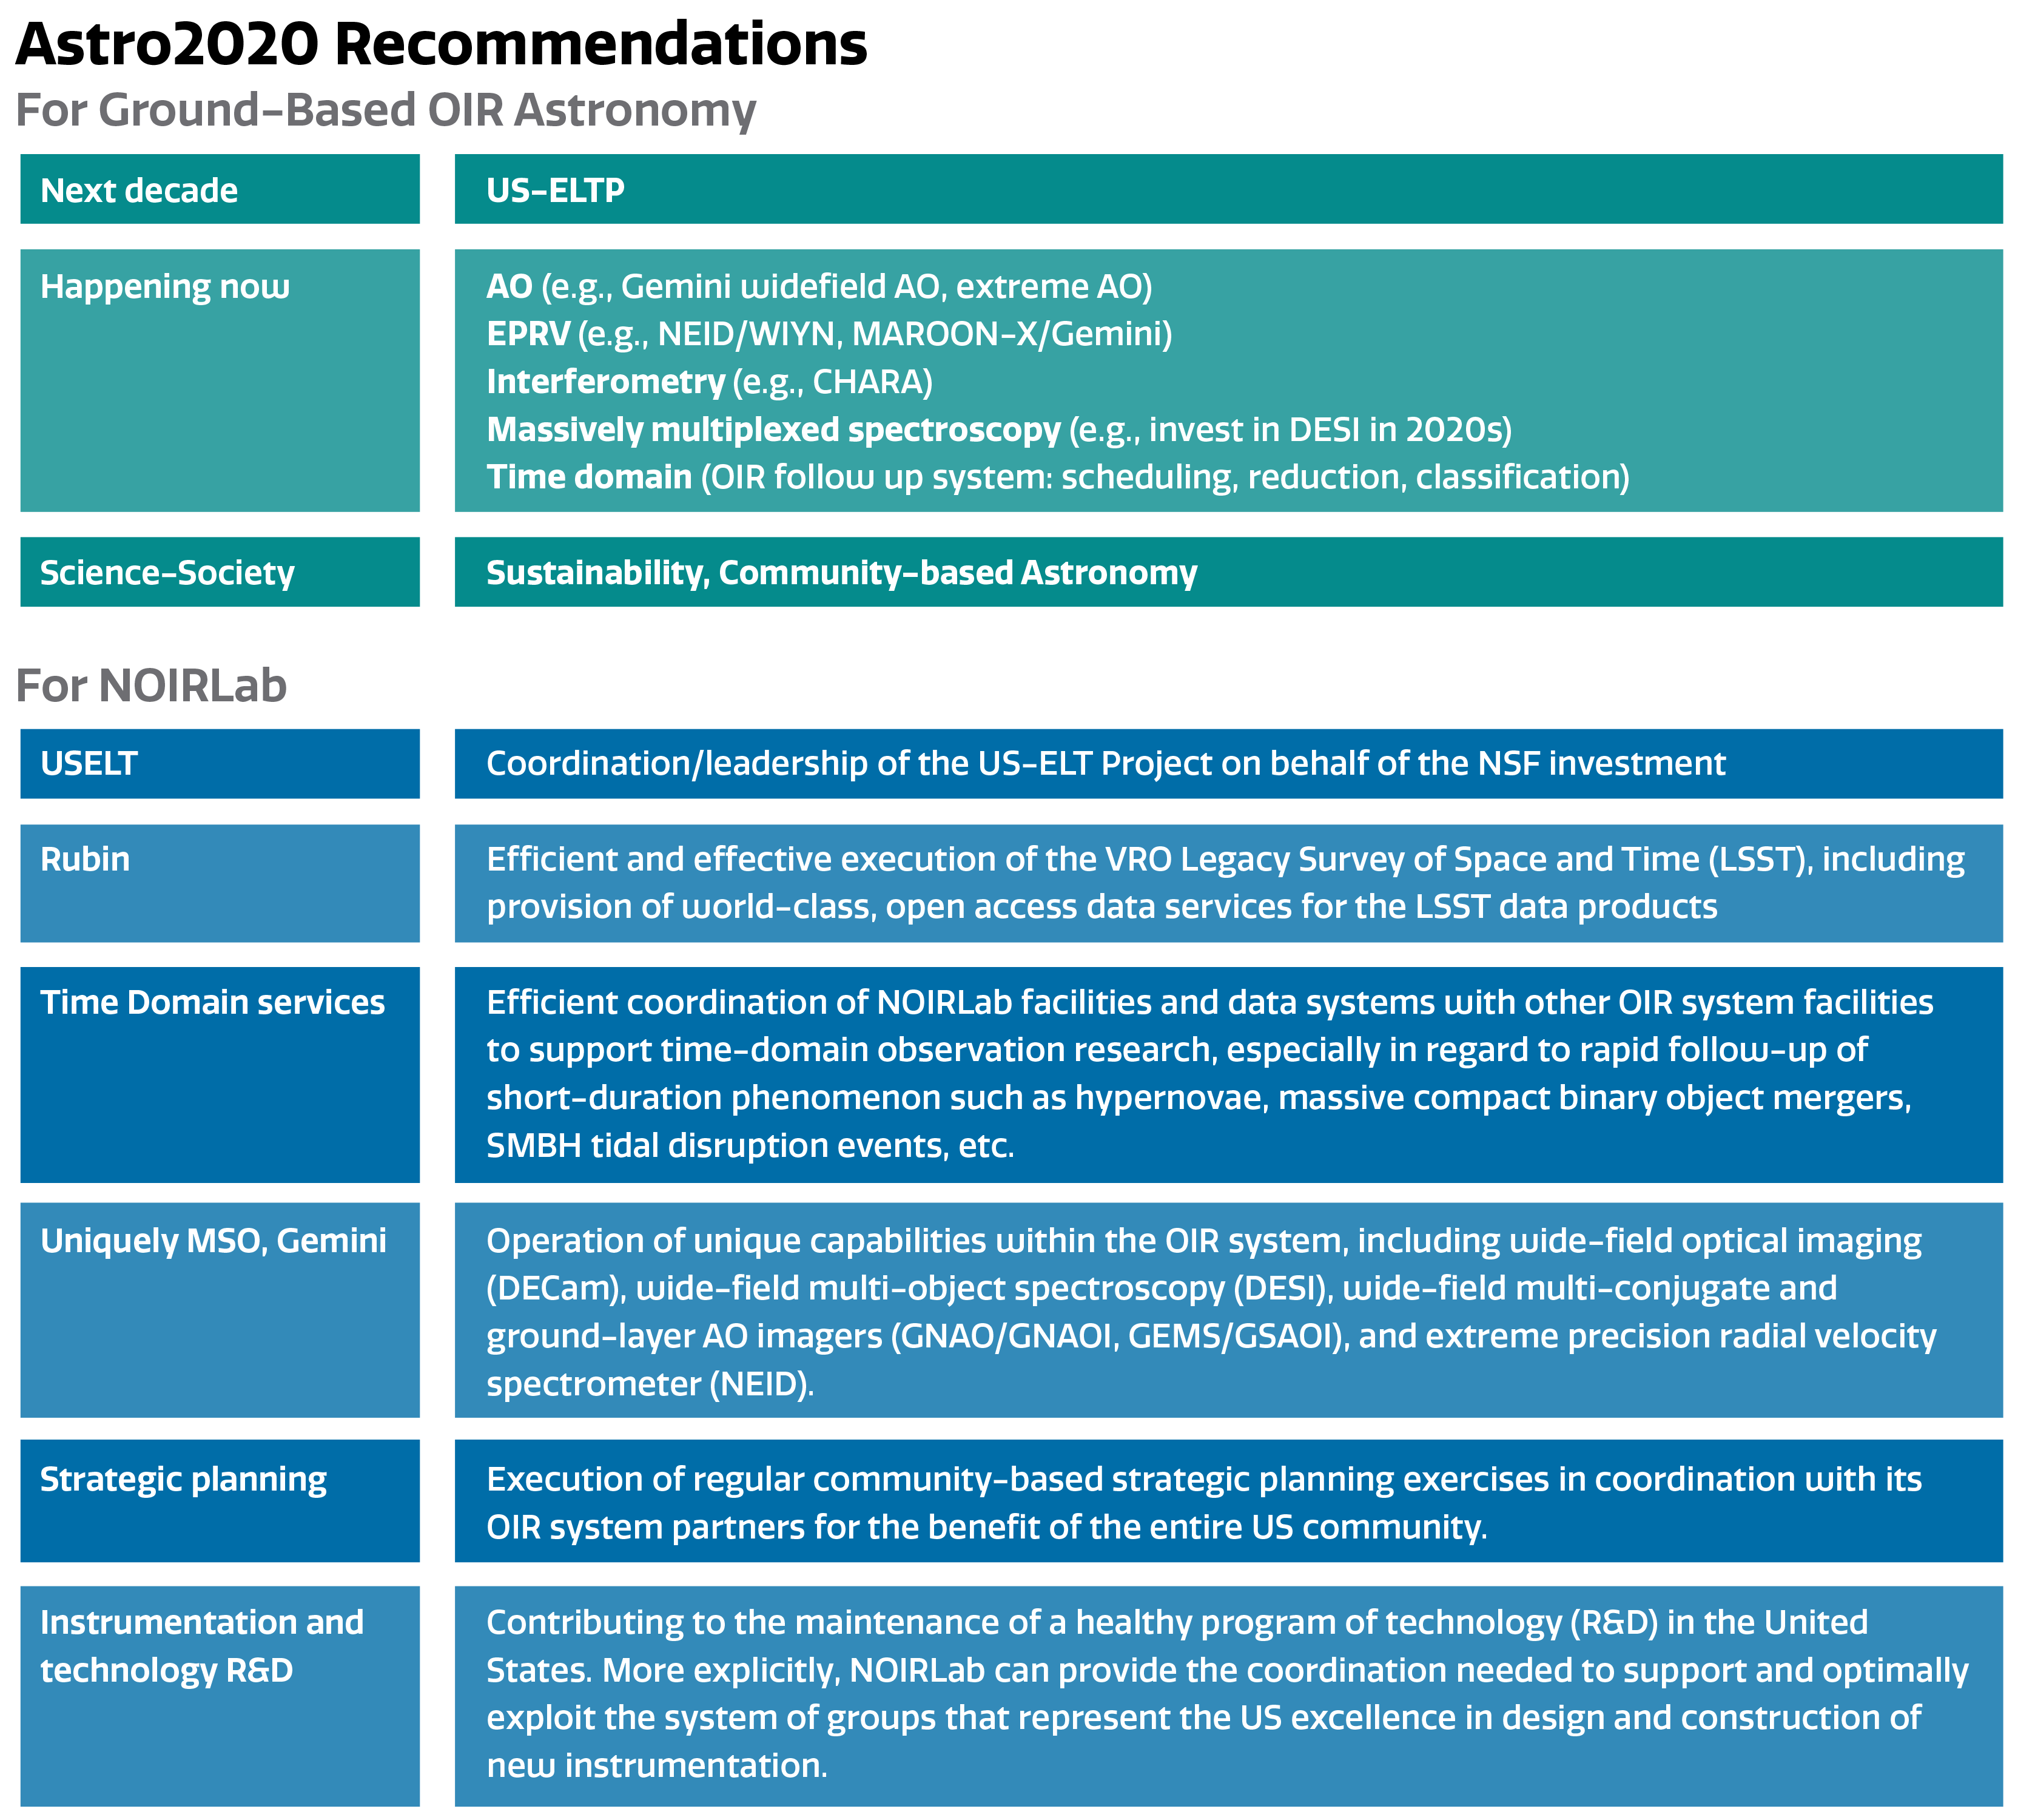

Astro2020 and NOIRLab's Role

NOIRLab's role in supporting the Astro2020 Decadal Survey.

Part of the Foundational Diagrams collection.

Credit: NOIRLab/NSF/AURA